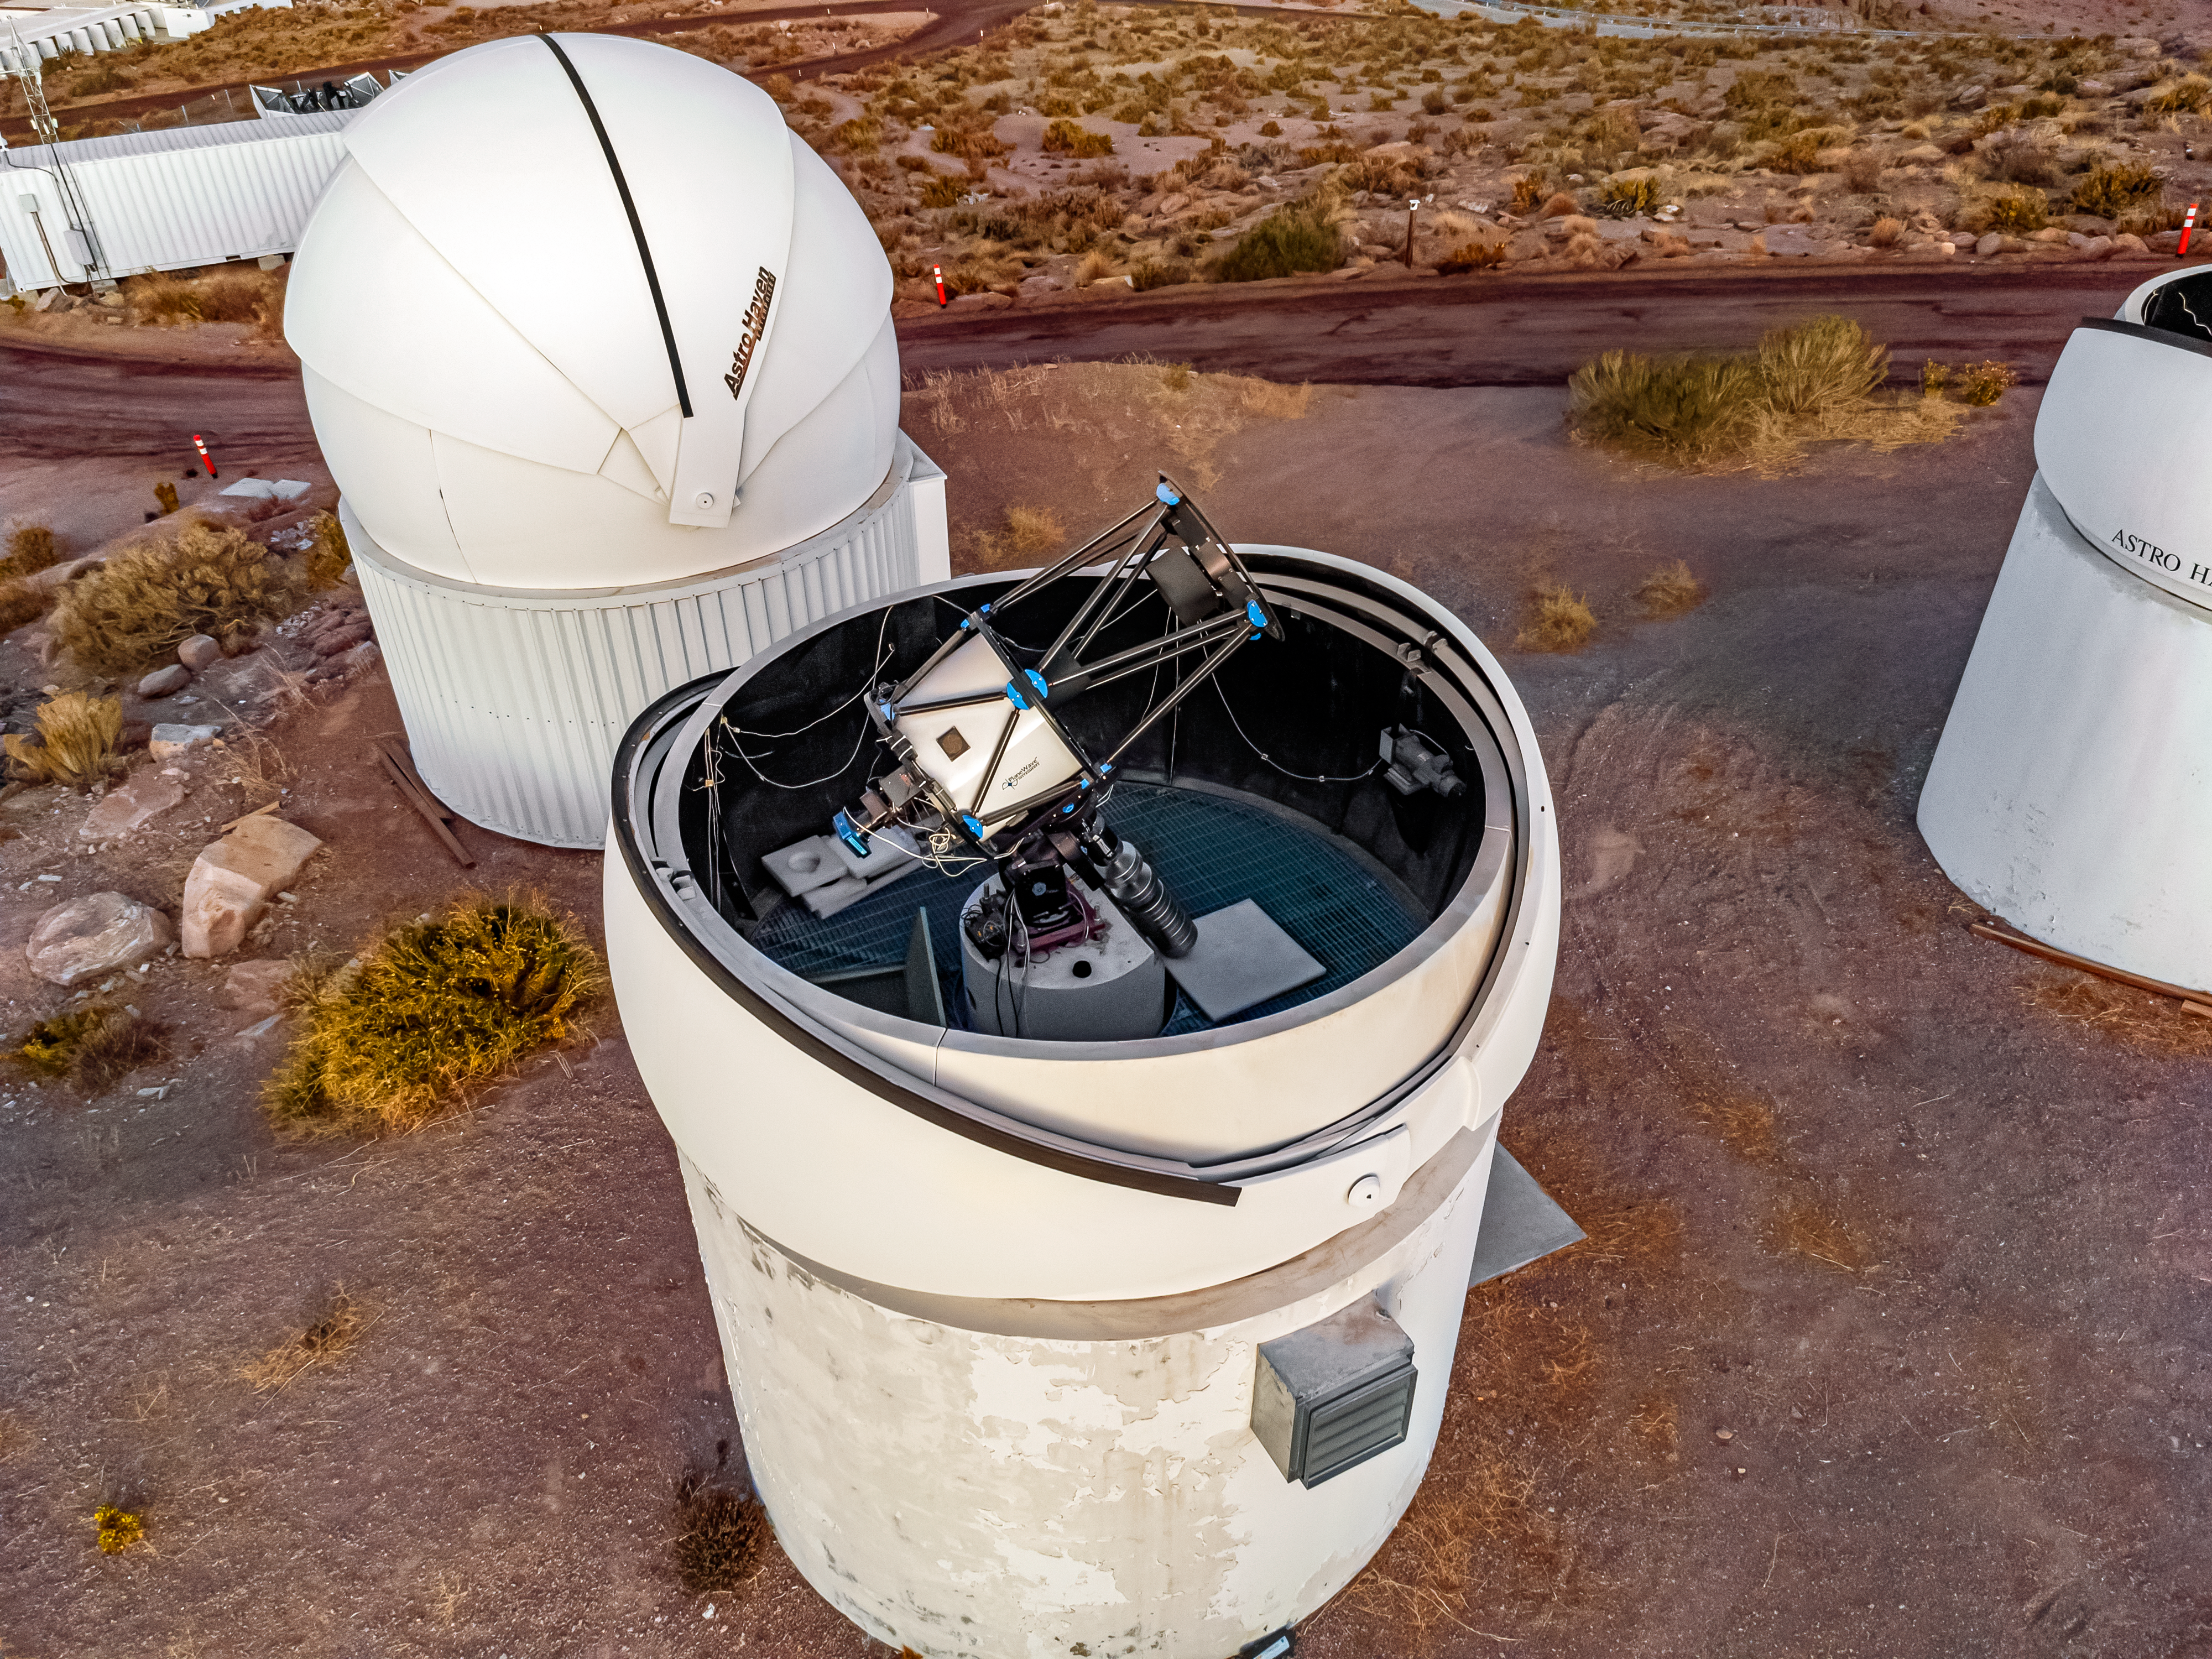

PROMPT-1 Telescope

An aerial view of the PROMPT-1 Telescope, part of the Panchromatic Robotic Optical Monitoring and Polarimetry Telescopes (PROMPT) Network, at Cerro Tololo Inter-American Observatory.

Credit: CTIO/NOIRLab/NSF/AURA